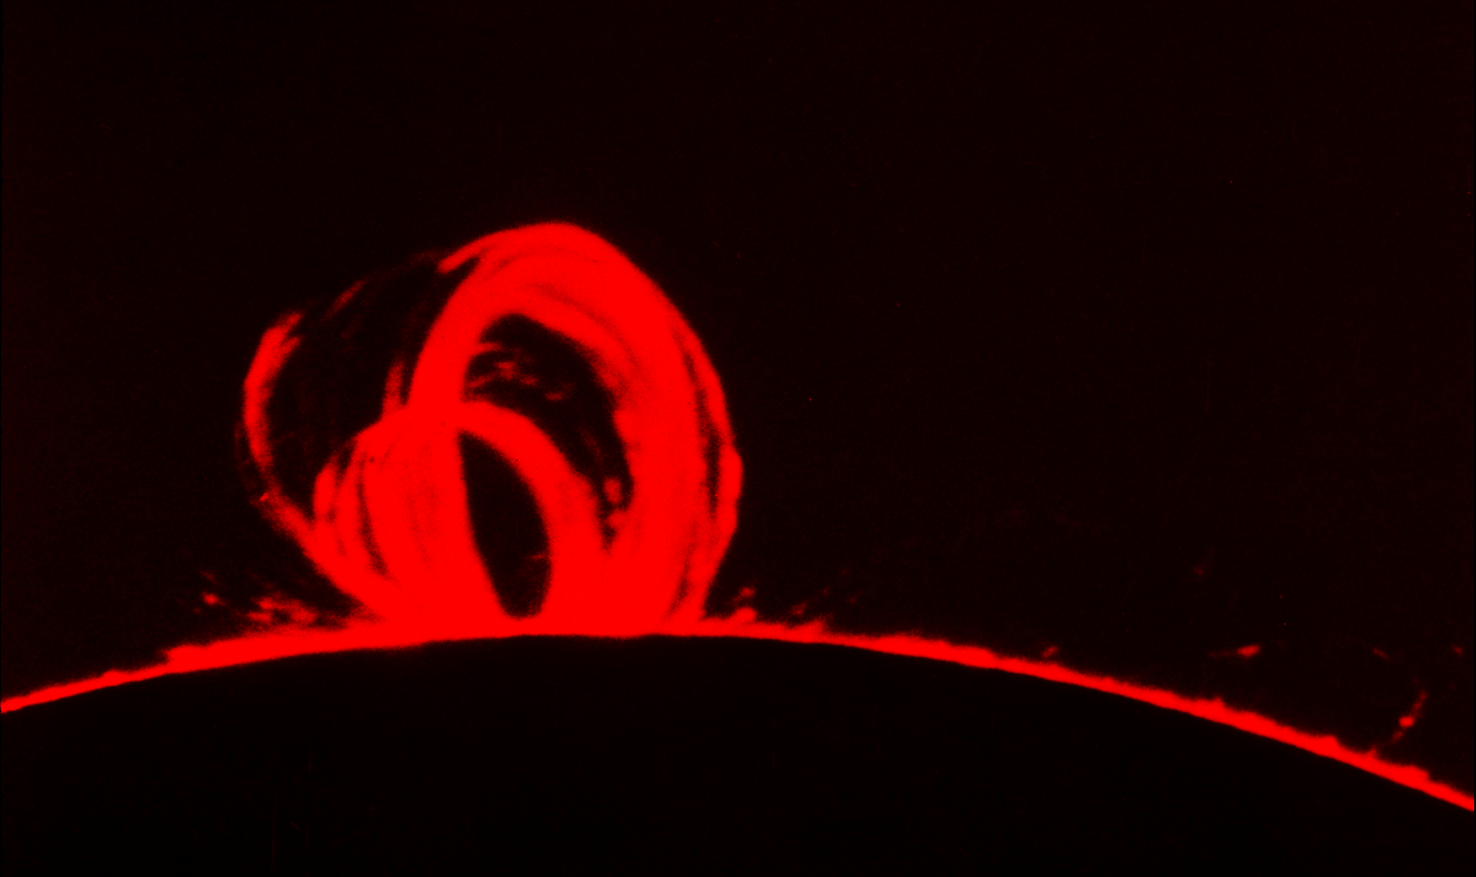

Loop prominence

The distinctive shape of the prominence results from strong magnetic fields in the region bending the hot plasma into a loop. Picture from the National Solar Observatory's Sacramento Peak Observatory.

Credit: NSO/AURA/NSF